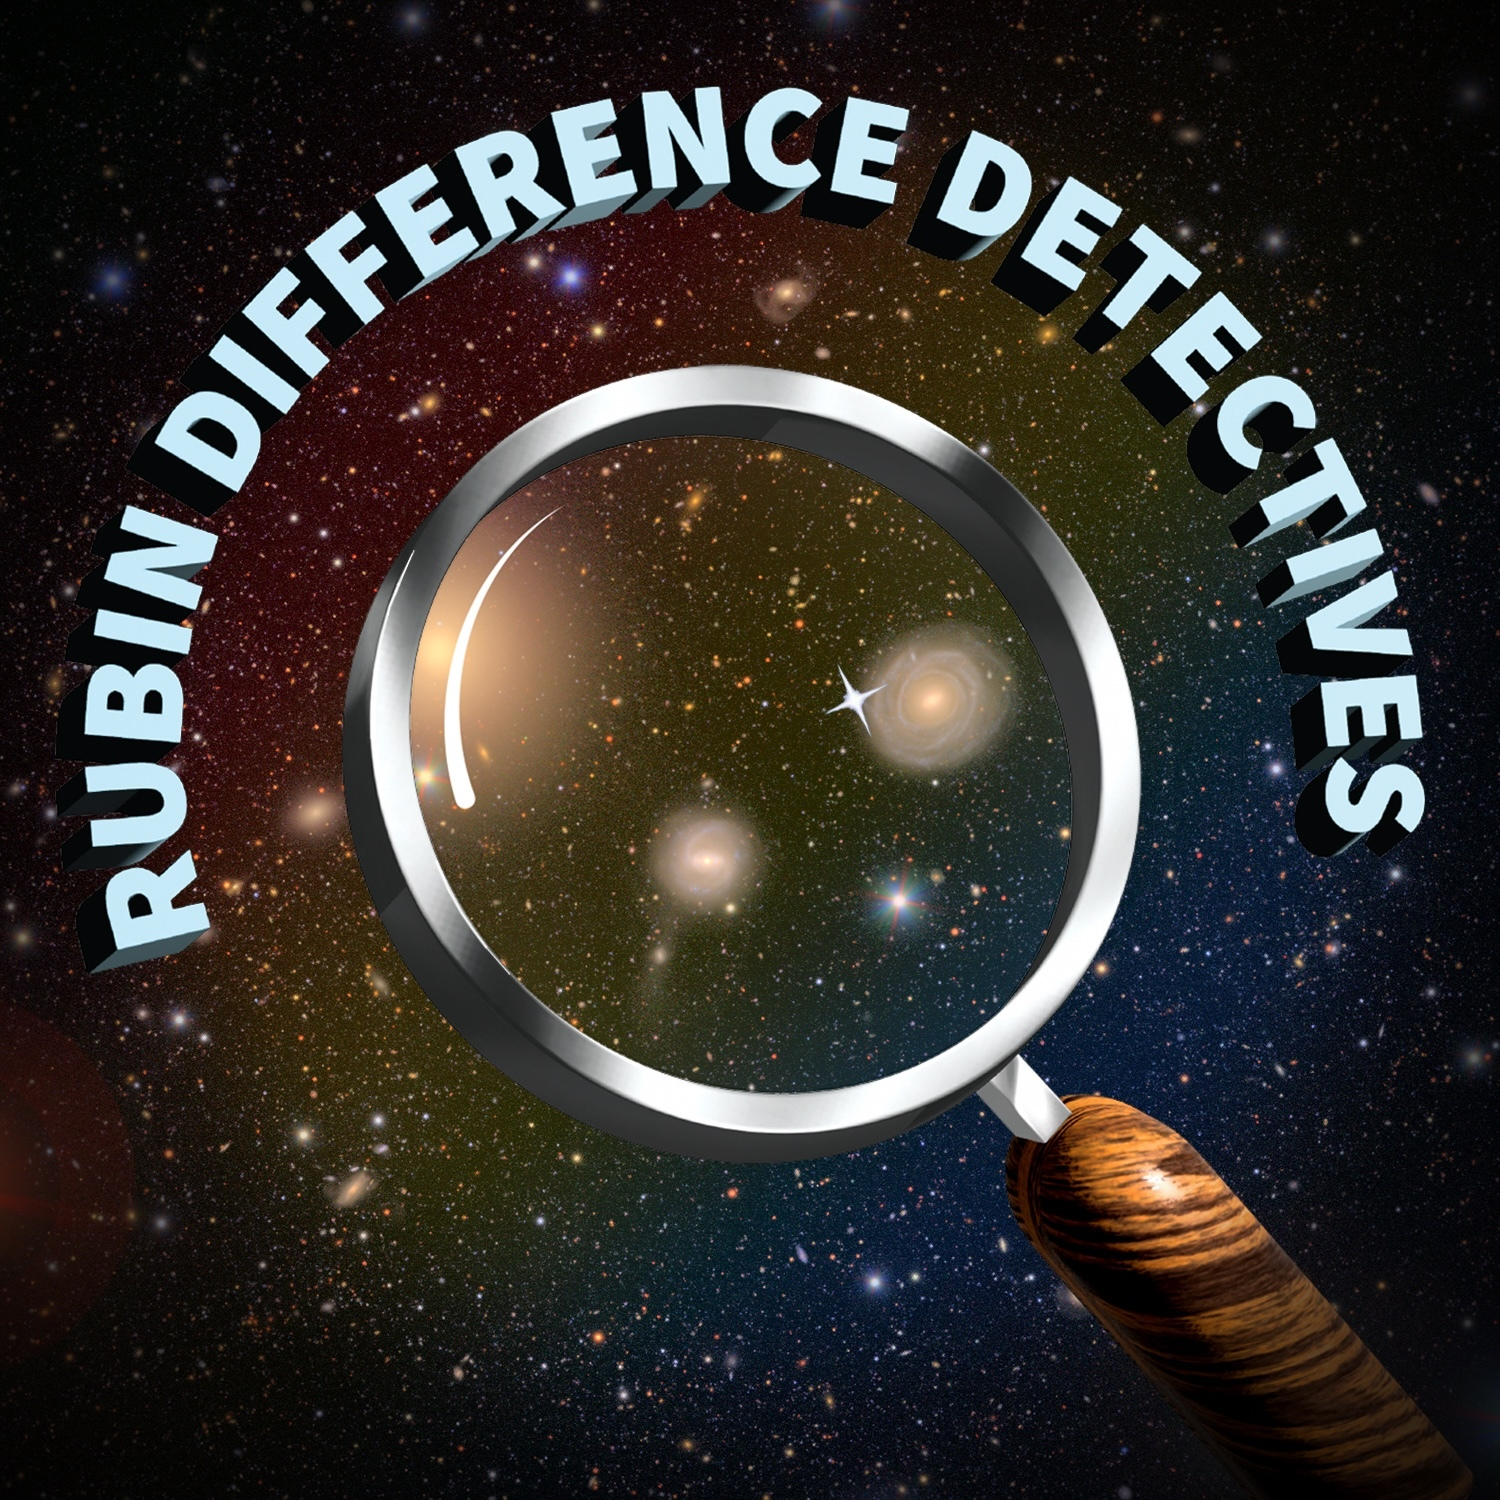

Rubin Difference Detectives

Credit: NOIRLab